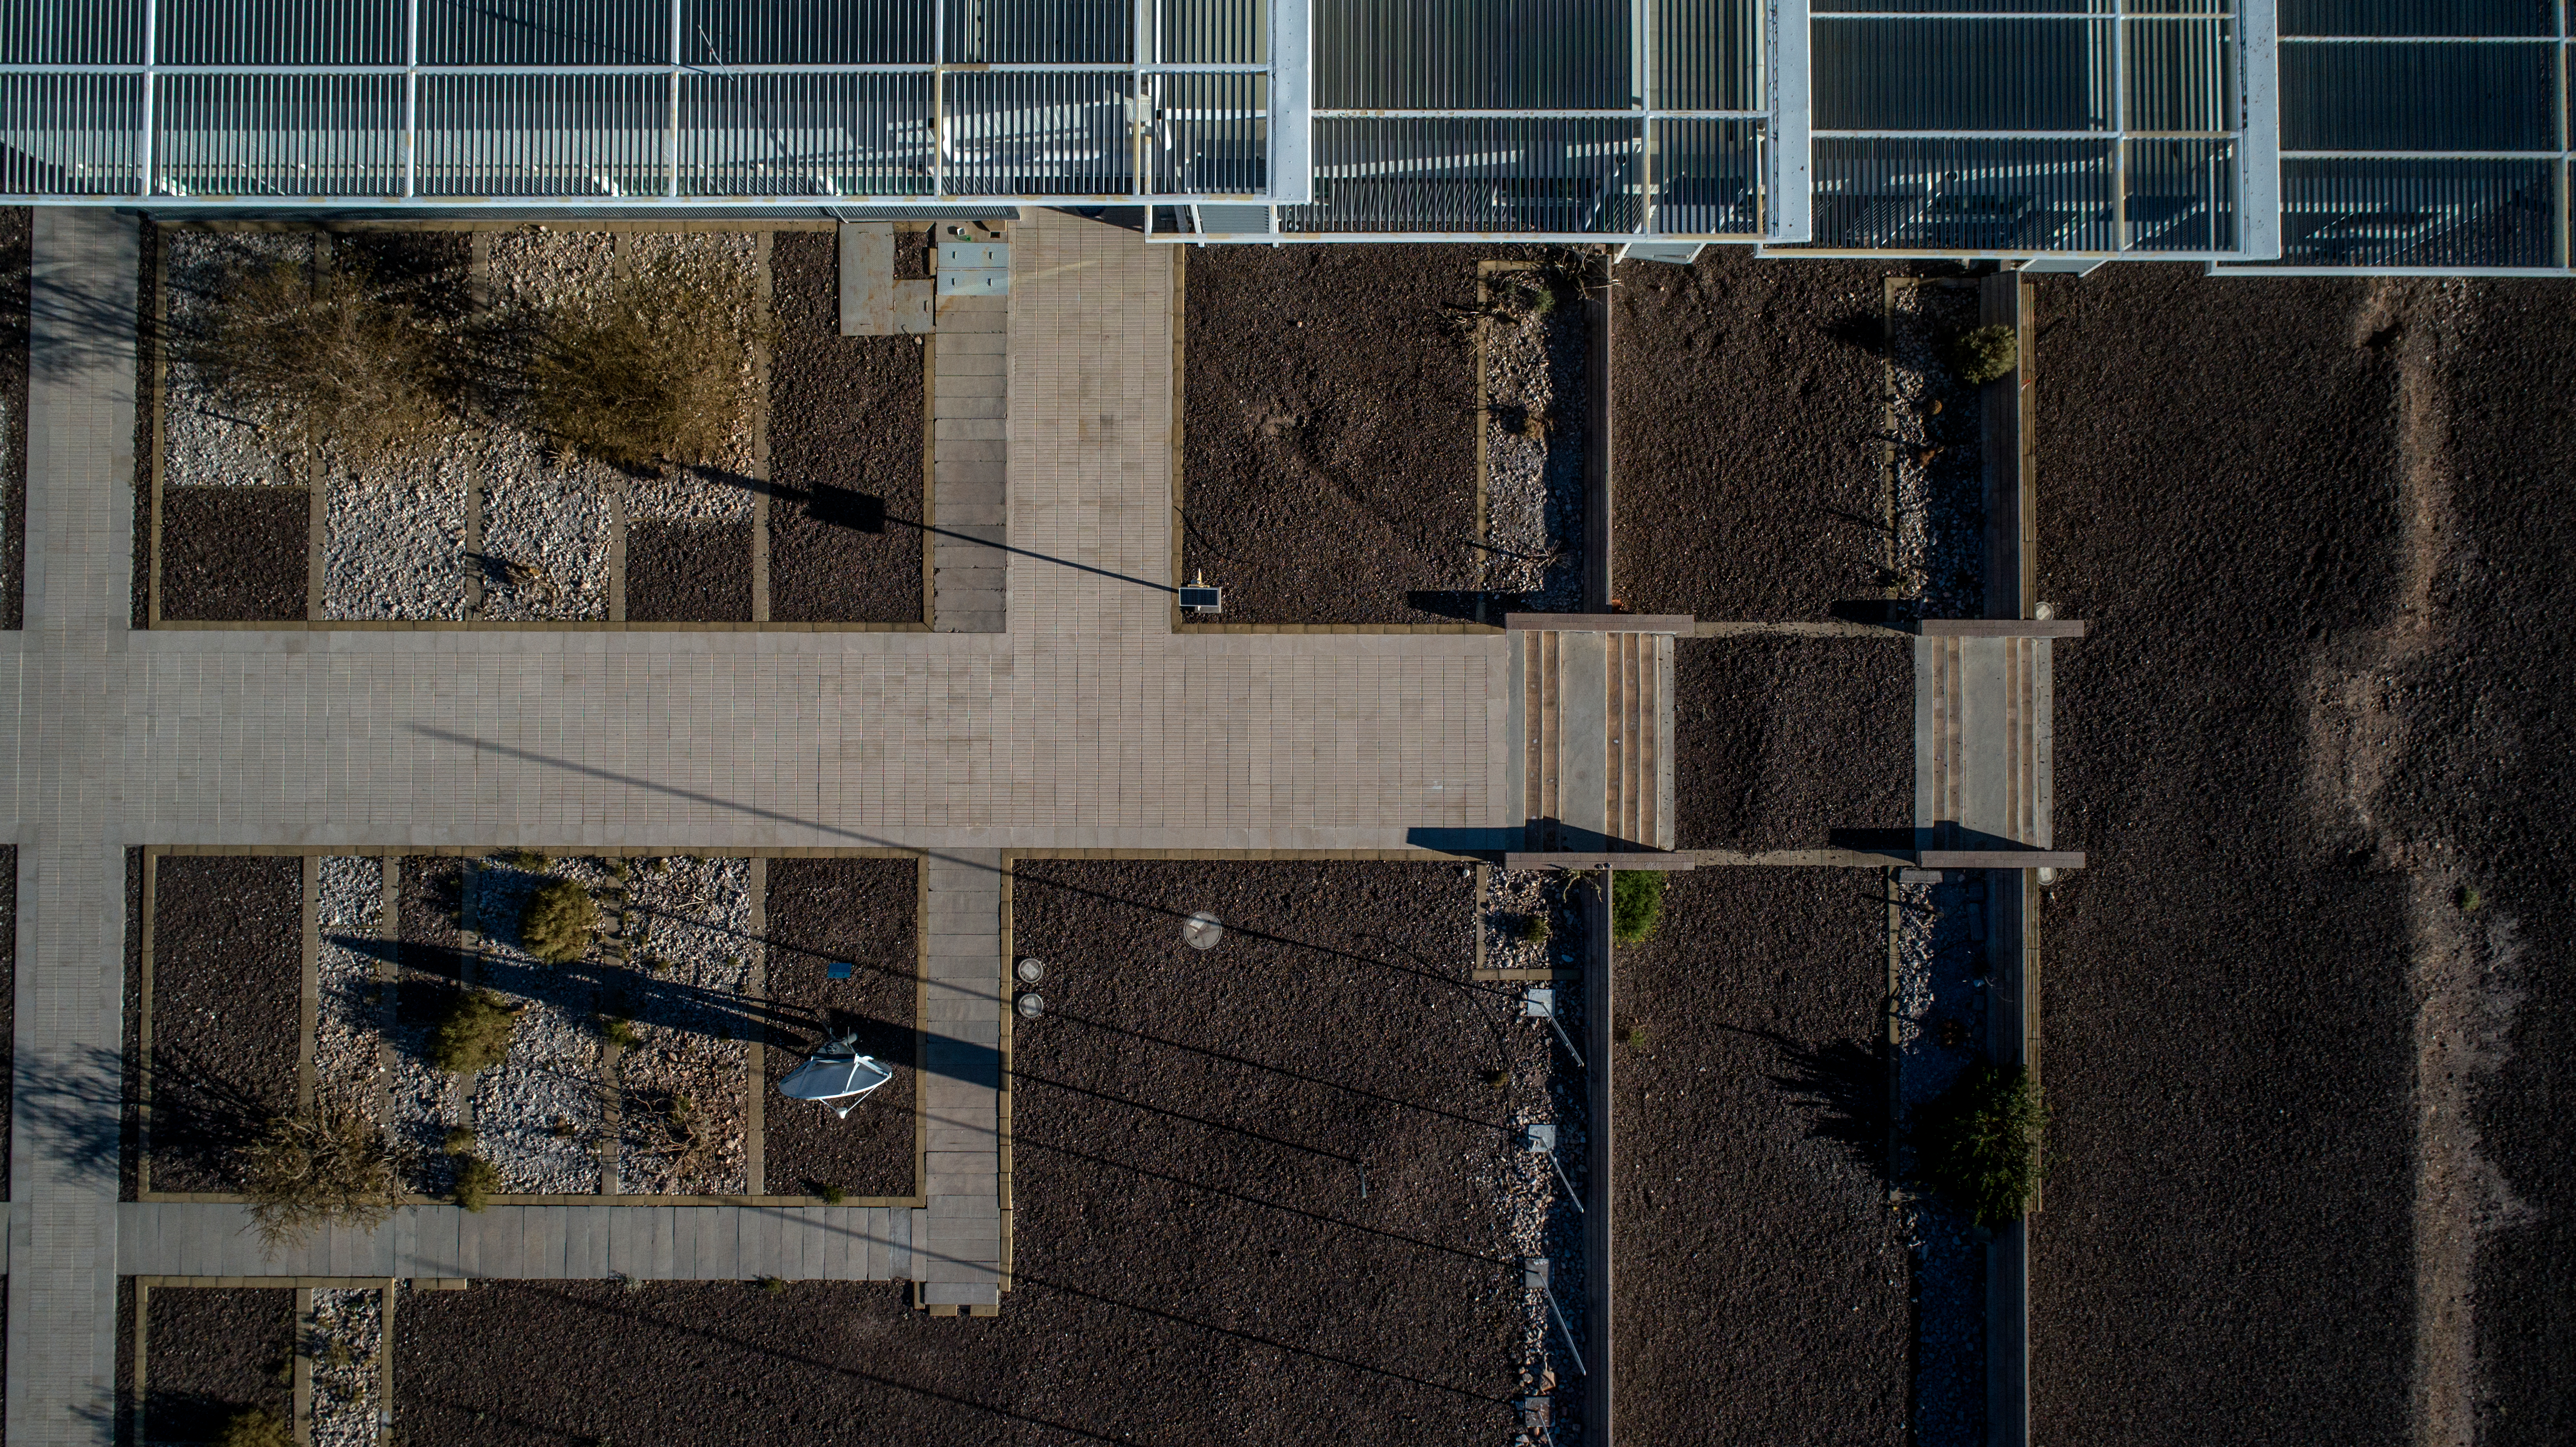

ALMA shutdown due to the Covid-19 pandemic in 2020

ALMA shutdown due to the Covid-19 pandemic in 2020. A Caretaking Team was in charge of guarding the observatory. A drone registered this images, accounting for the solitude of the ALMA base camp (OSF) and the antennas in the Chajnantor Plateau.

Credit: Ariel Marinkovic – X-CAM-ALMA (ESO/NAOJ/NRAO)